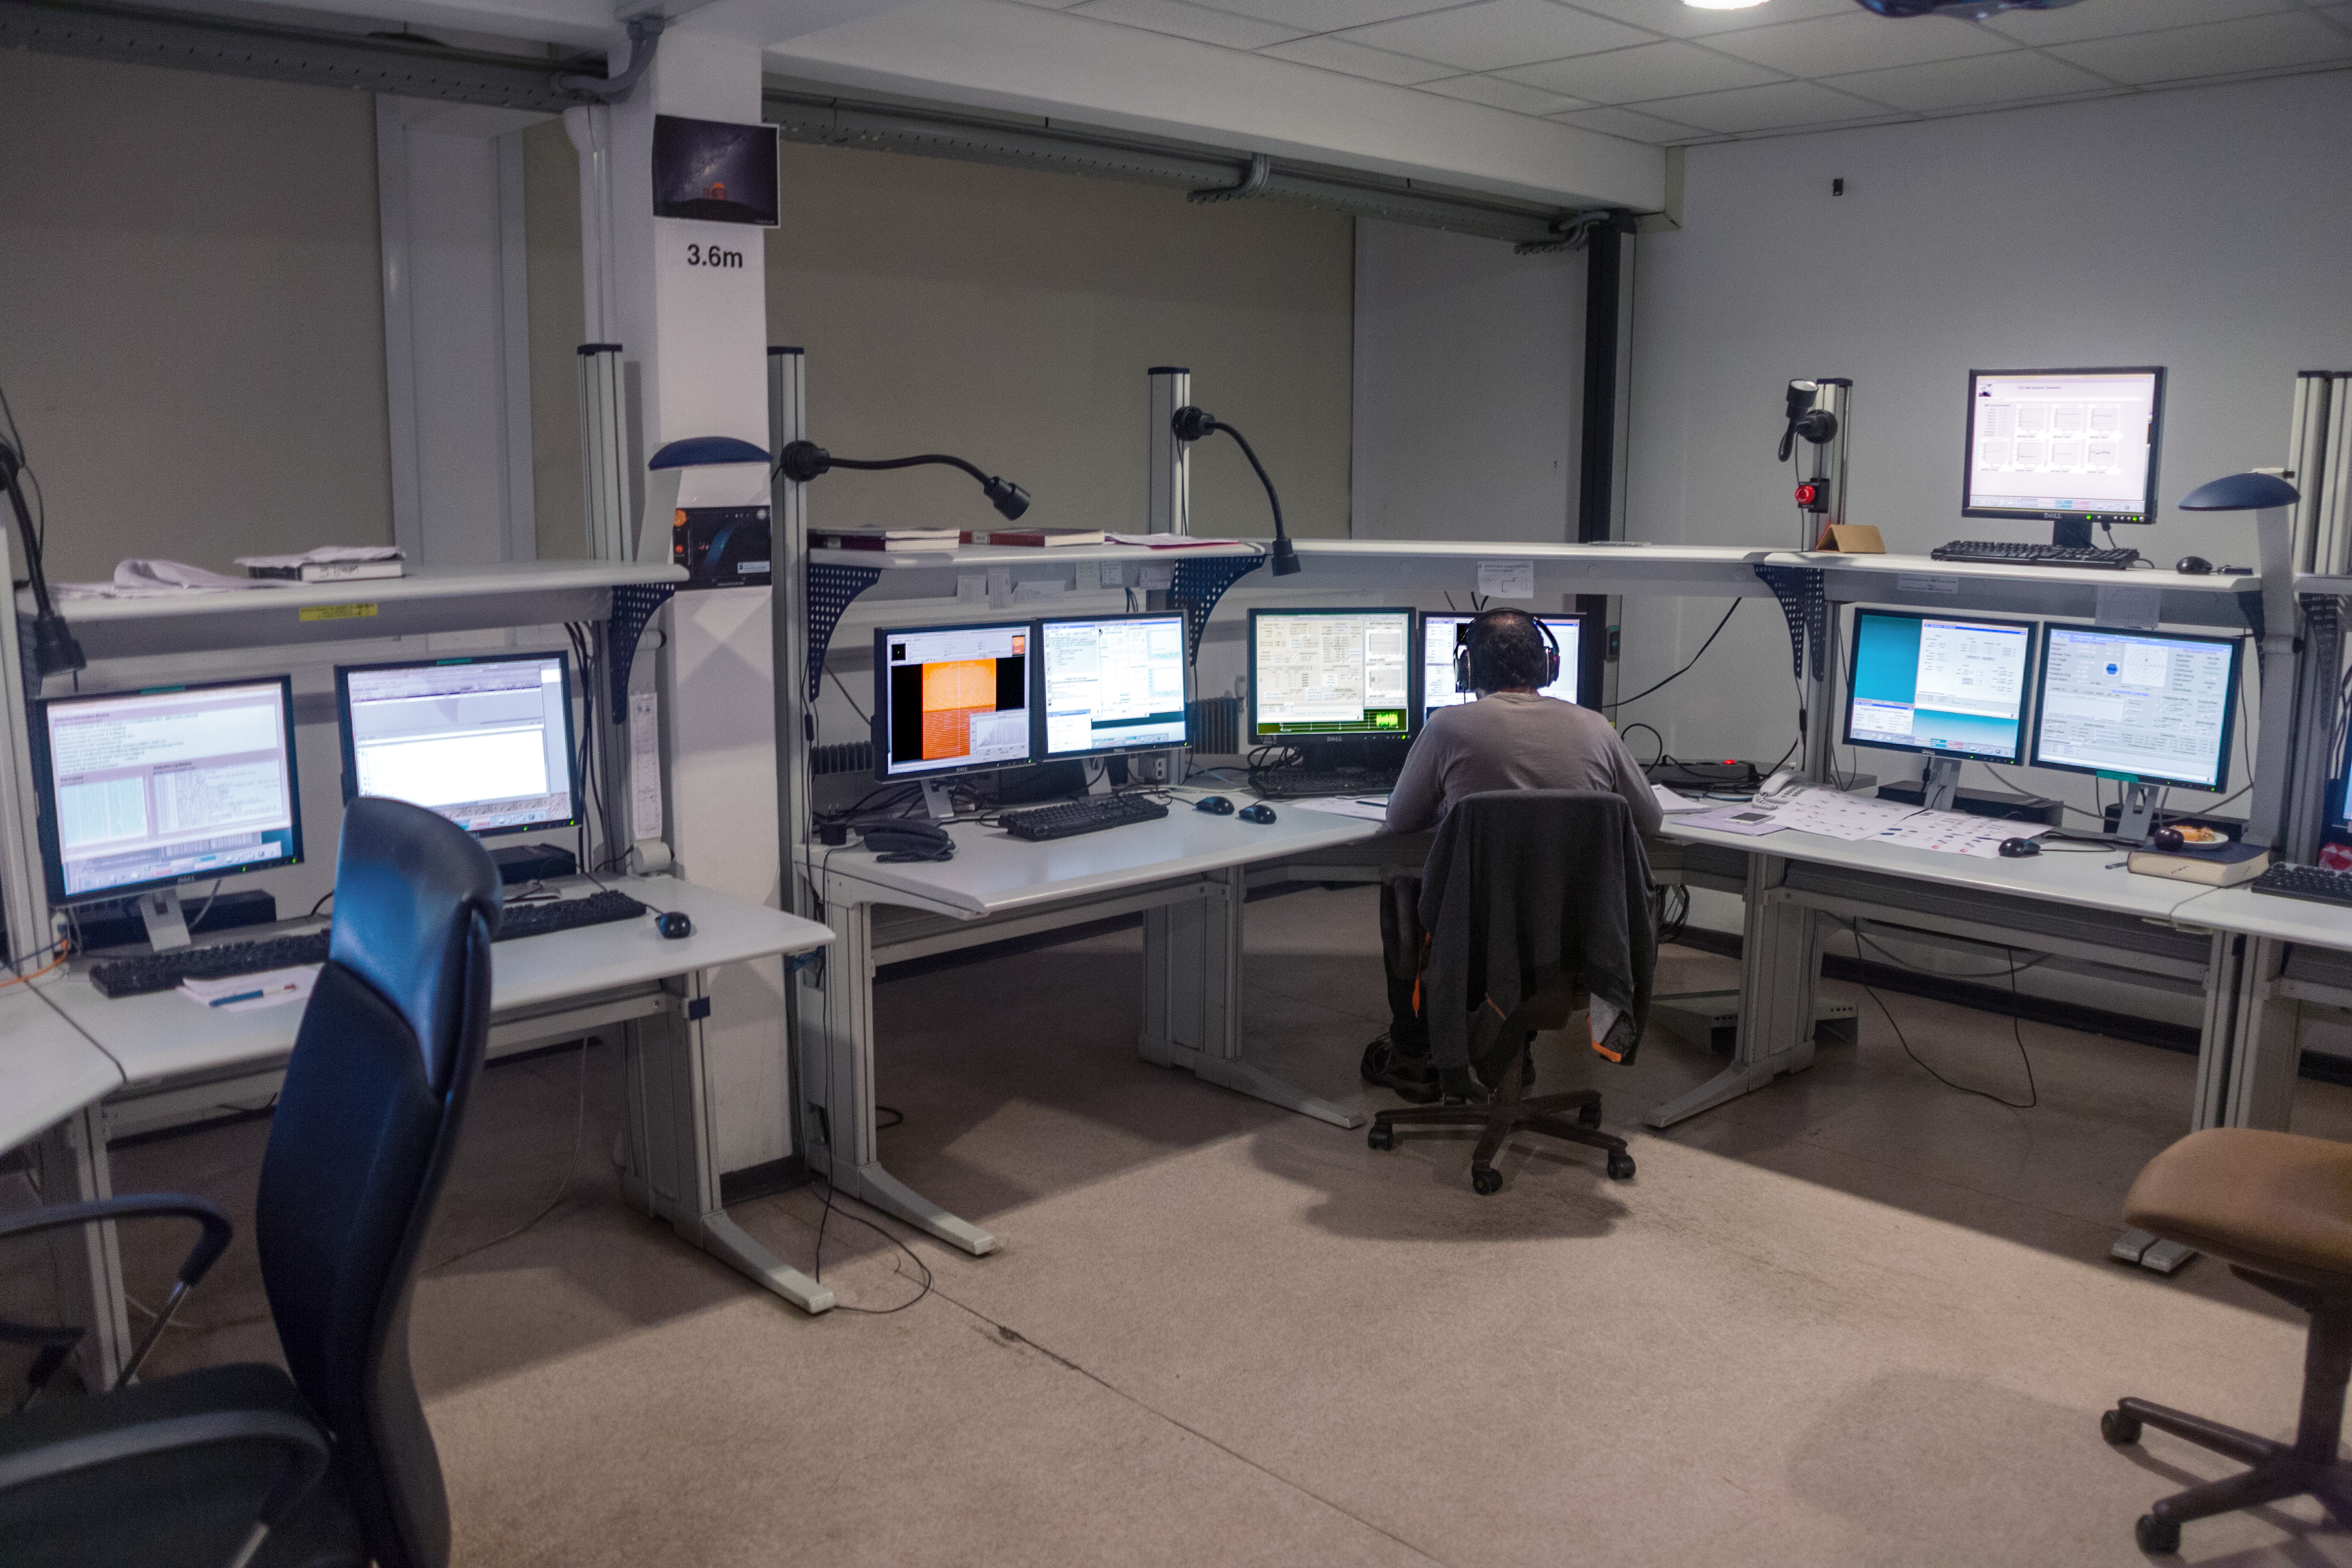

In control

This image shows the control room of ESO's 3.6-metre telescope at its observatory in La Silla, Chile. From here, astronomers manage the telescope's observing schedule and get the first glimpses of the data that it is collecting. One of this telescope's most productive detectors is called HARPS, and it is being used to hunt for evidence of a planet in orbit around the star Proxima Centauri, the nearest star to Earth. Even without knowing if their hunt will be successful, the team of astronomers is sharing the progress of the project with the public. This is the Pale Red Dot campaign, that gives unprecedented public access to view the reality of an astronomical research project.

Pale Red Dot is an international search for an Earth-like exoplanet around the closest star to us, Proxima Centauri. It will use HARPS, attached to the ESO 3.6-metre telescope at La Silla Observatory, as well as the Las Cumbres Observatory Global Telescope Network (LCOGT) and the Burst Optical Observer and Transient Exploring System (BOOTES). The public will see how teams of astronomers with different specialities work together to collect, analyse and interpret data, which may or may not be able to confirm the presence of an Earth-like planet orbiting our nearest neighbour. The outreach campaign consists of blog posts and social media updates on the Pale Red Dot Twitter account and using the hashtag #PaleRedDot. For more information visit the Pale Red Dot website: http://www.palereddot.org

Credit: ESO/A. Santerne